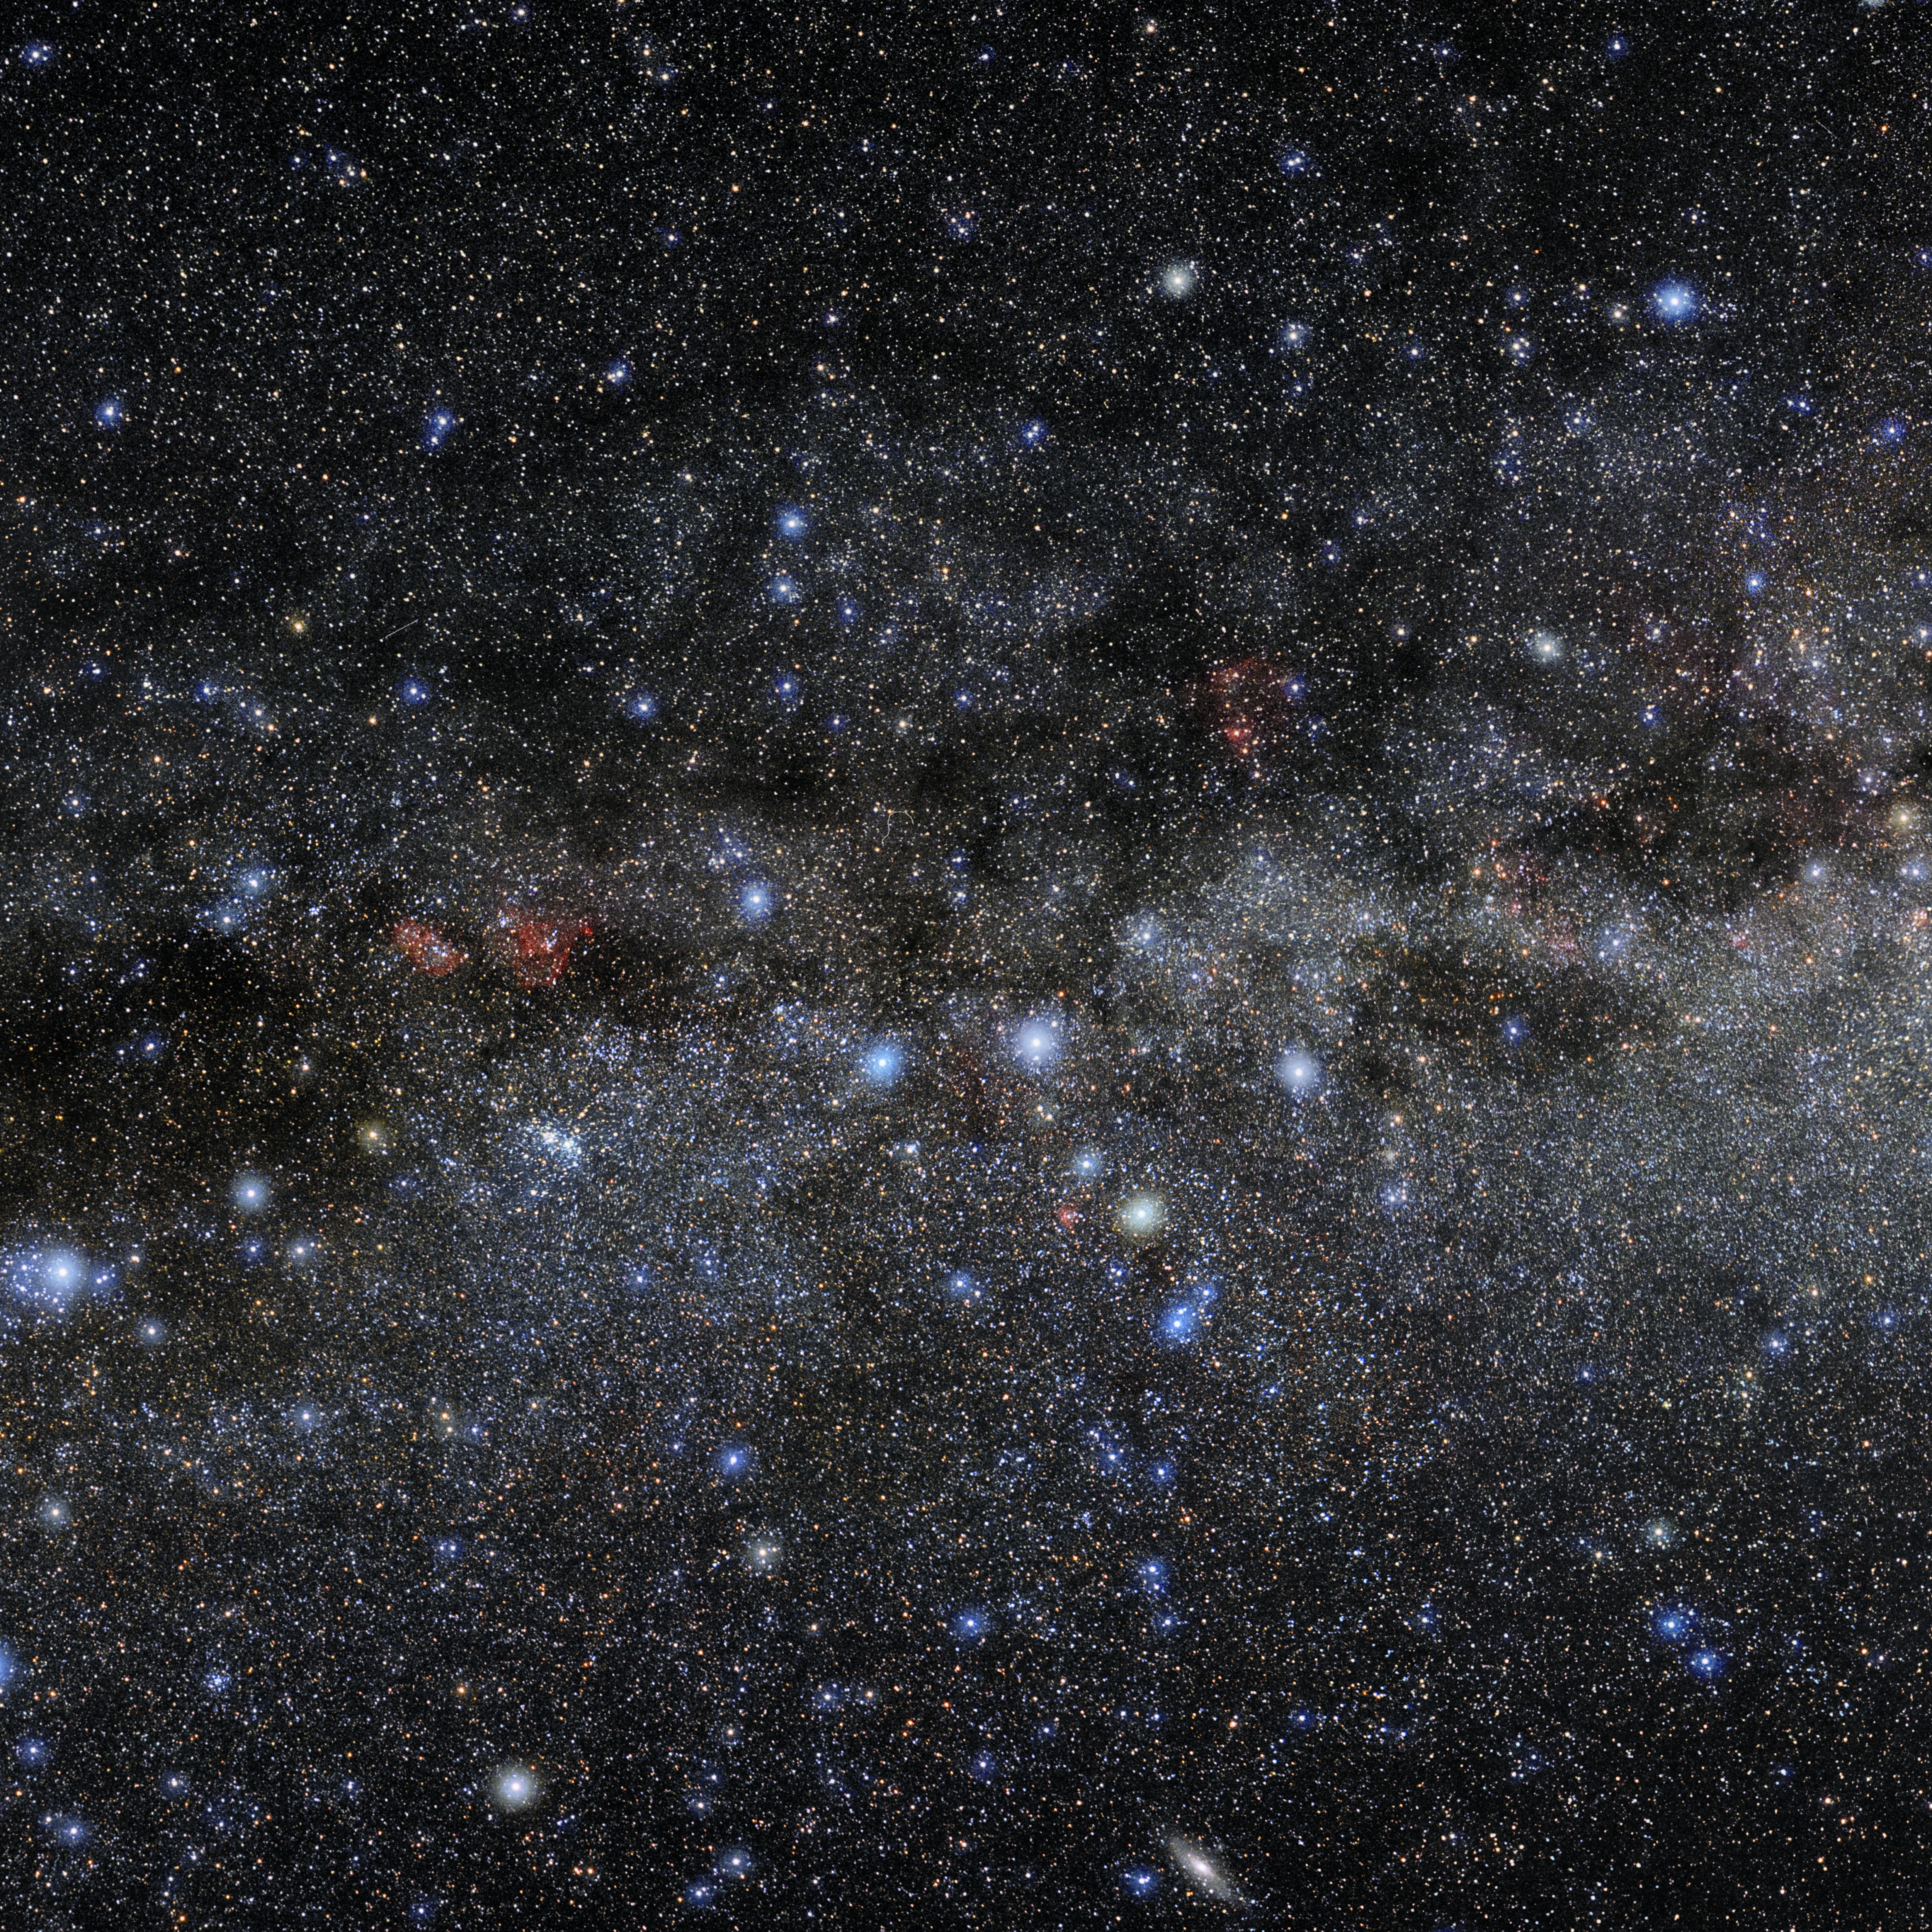

Cassiopeia

Photo of the constellation Cassiopeia produced by NOIRLab in collaboration with Eckhard Slawik, a German astrophotographer. Here is the annotated version.

Credit: E. Slawik/NOIRLab/NSF/AURA/M. Zaman